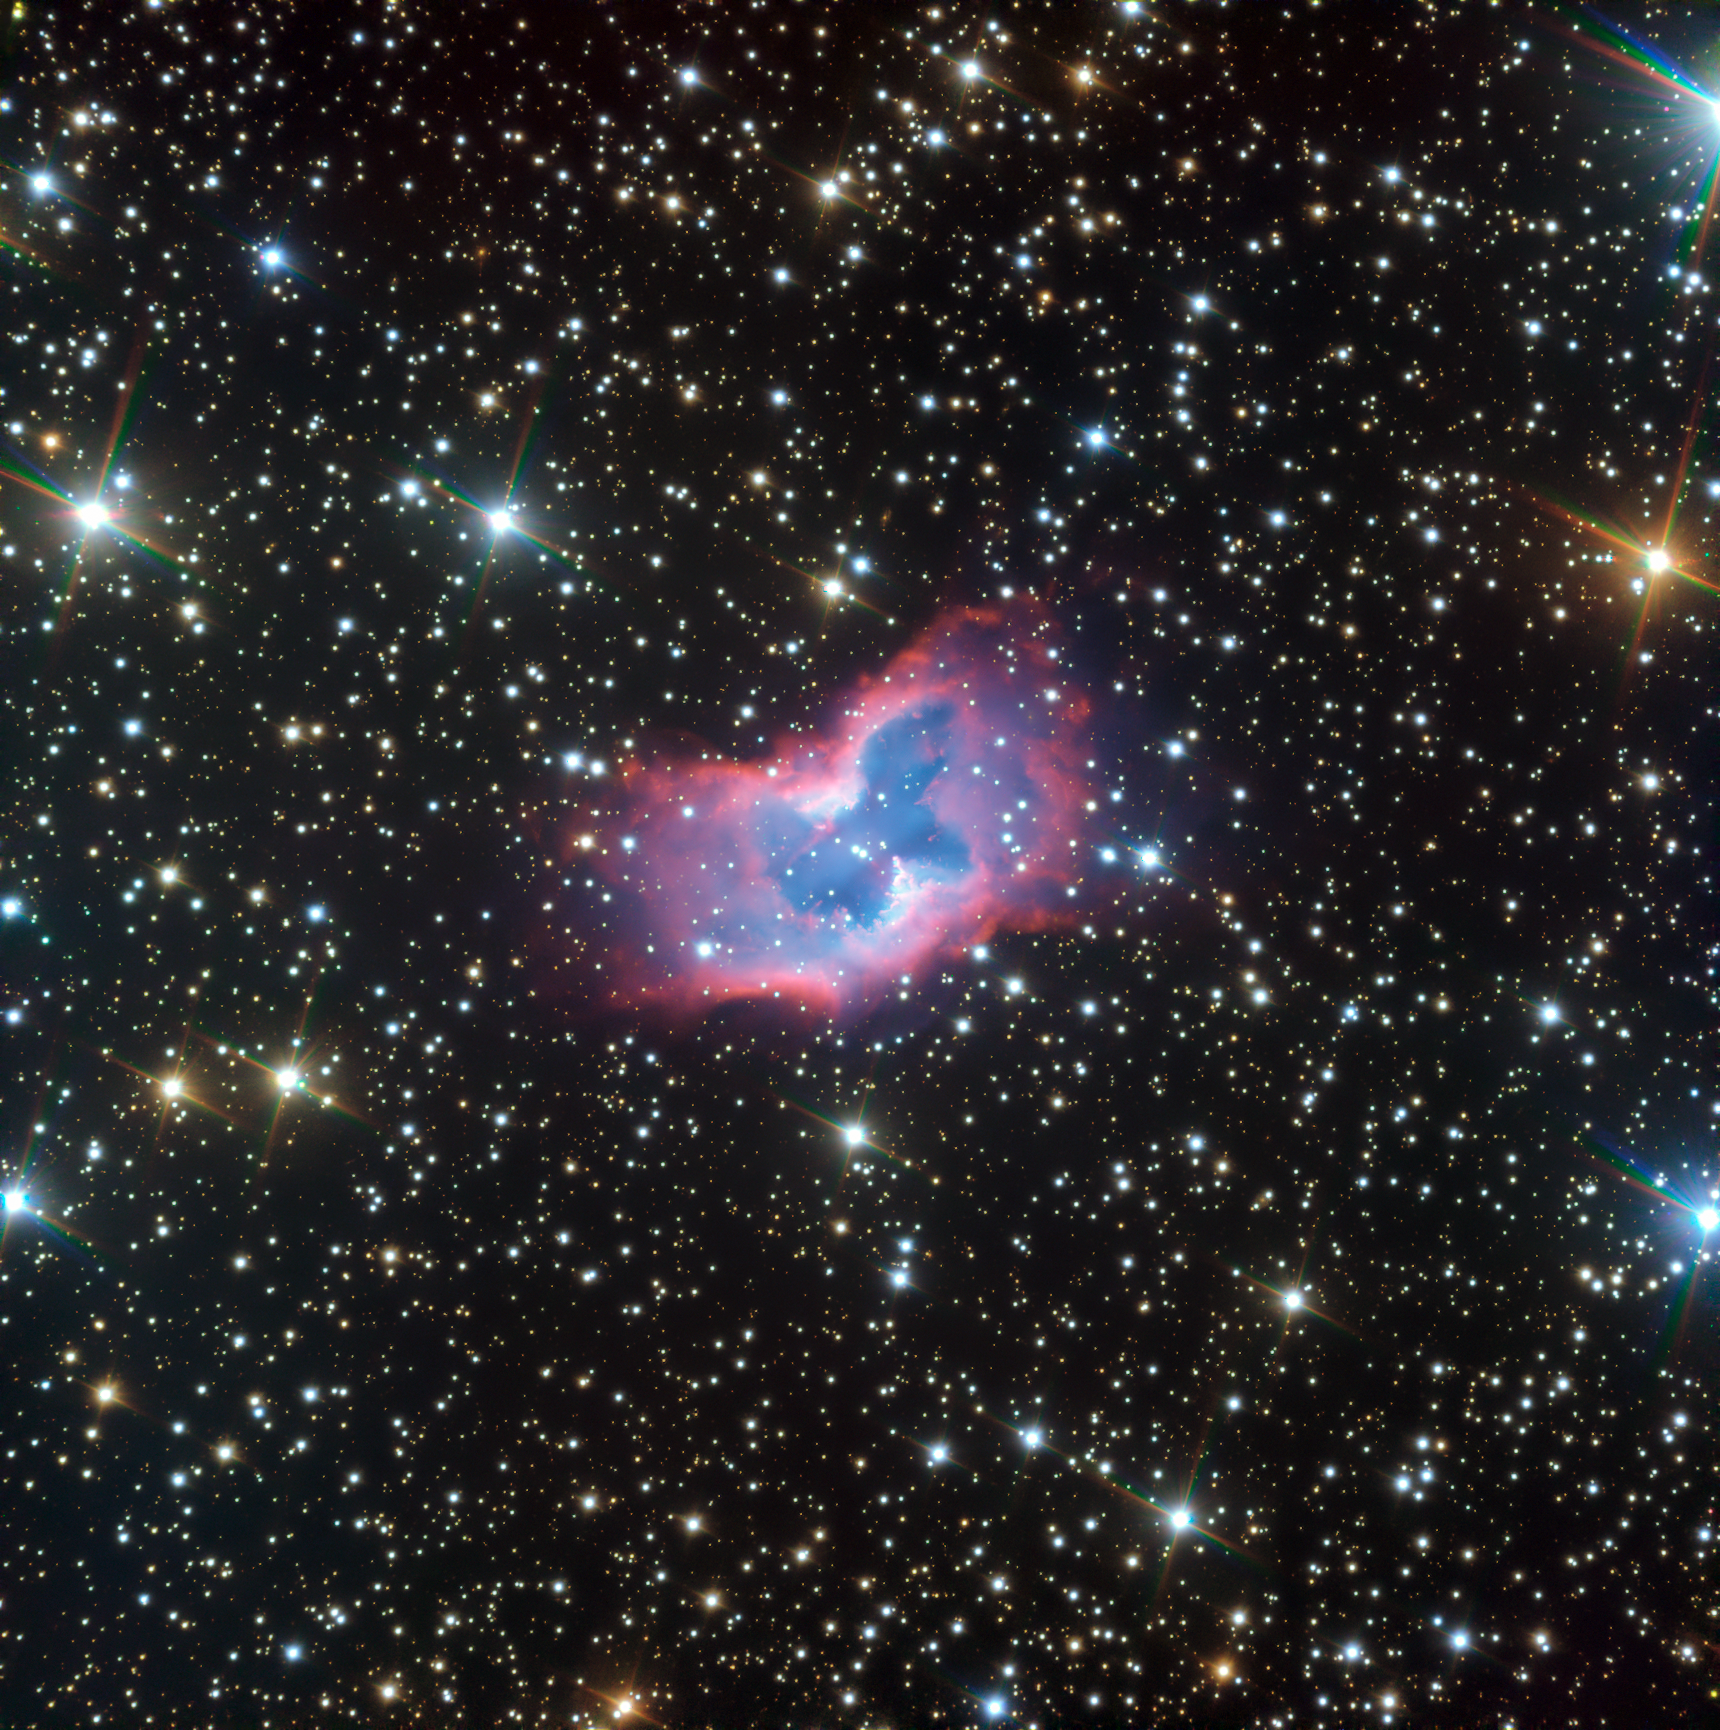

New ESO’s VLT image of the NGC 2899 planetary nebula

This highly detailed image of the fantastic NGC 2899 planetary nebula was captured using the FORS instrument on ESO’s Very Large Telescope in northern Chile. This object has never before been imaged in such striking detail, with even the faint outer edges of the planetary nebula glowing over the background stars.

Credit: ESO